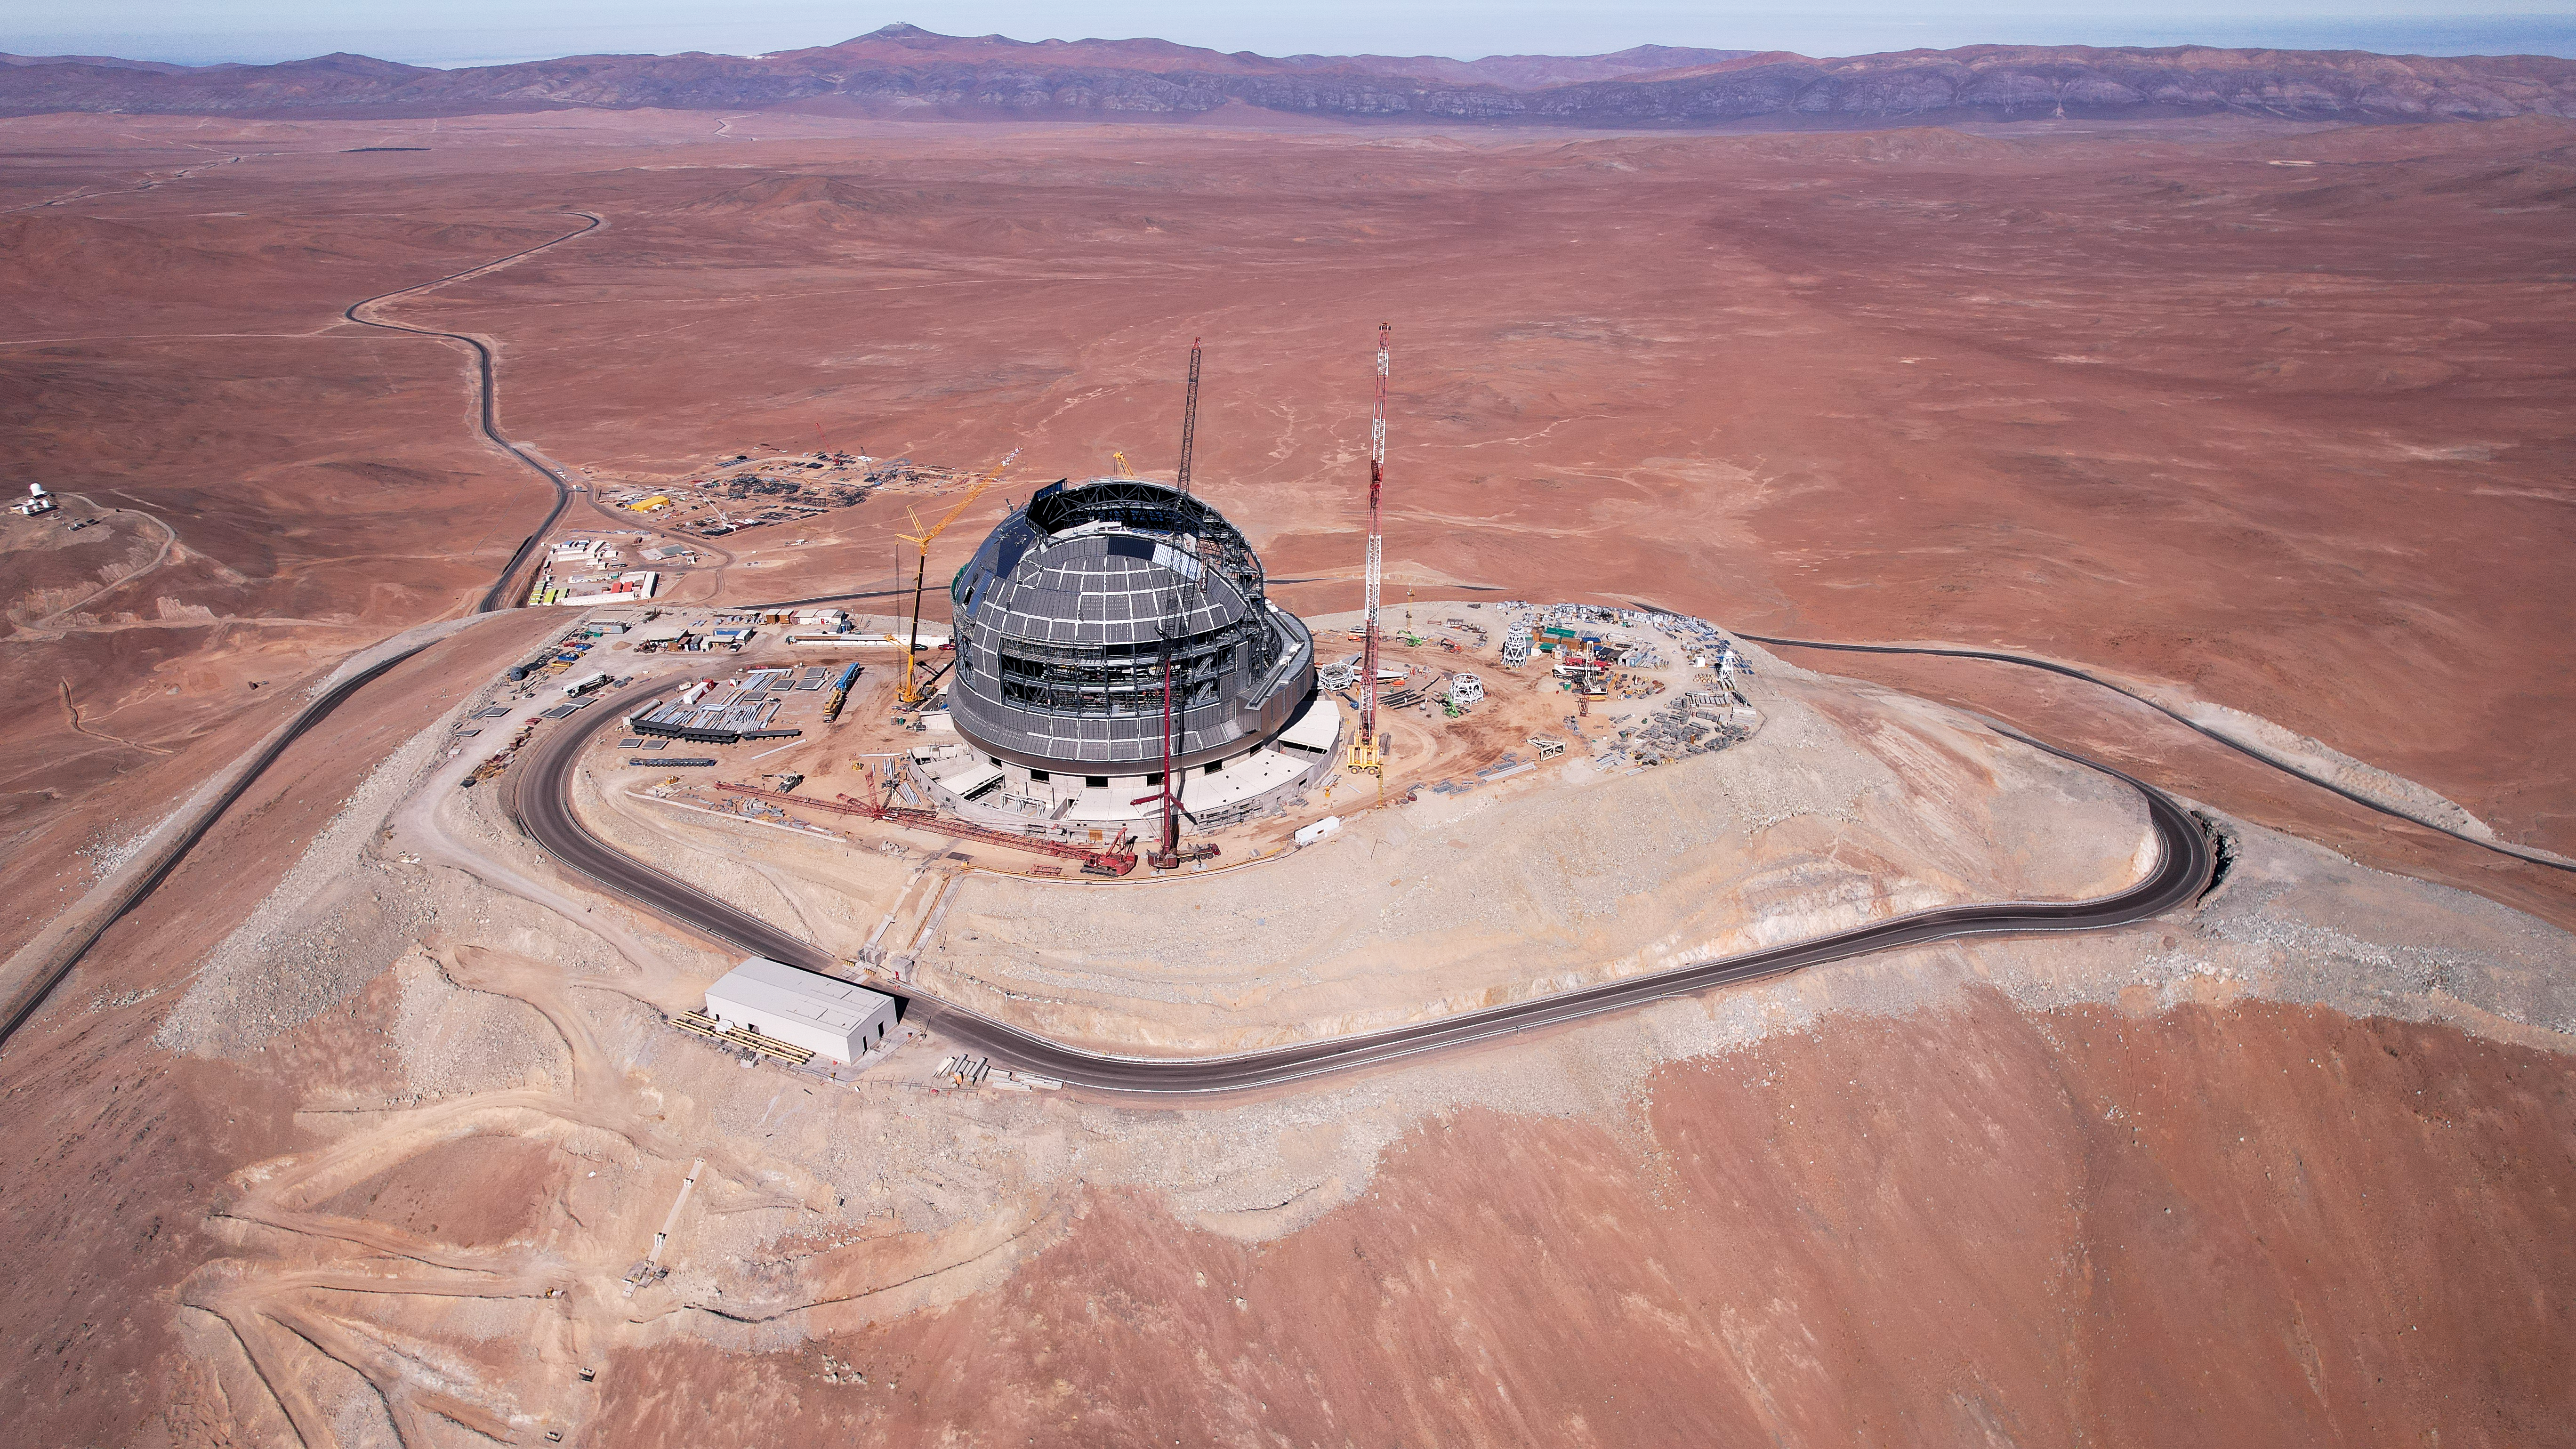

ELT: A rising giant

Cerro Armazones, in Chile's Atacama Desert is home to the impressive Extremely Large Telescope of the European Southern Observatory (ESO's ELT). This image shows the giant rising, with three cranes building its colossal dome.

Credit: ESO/J. Porte